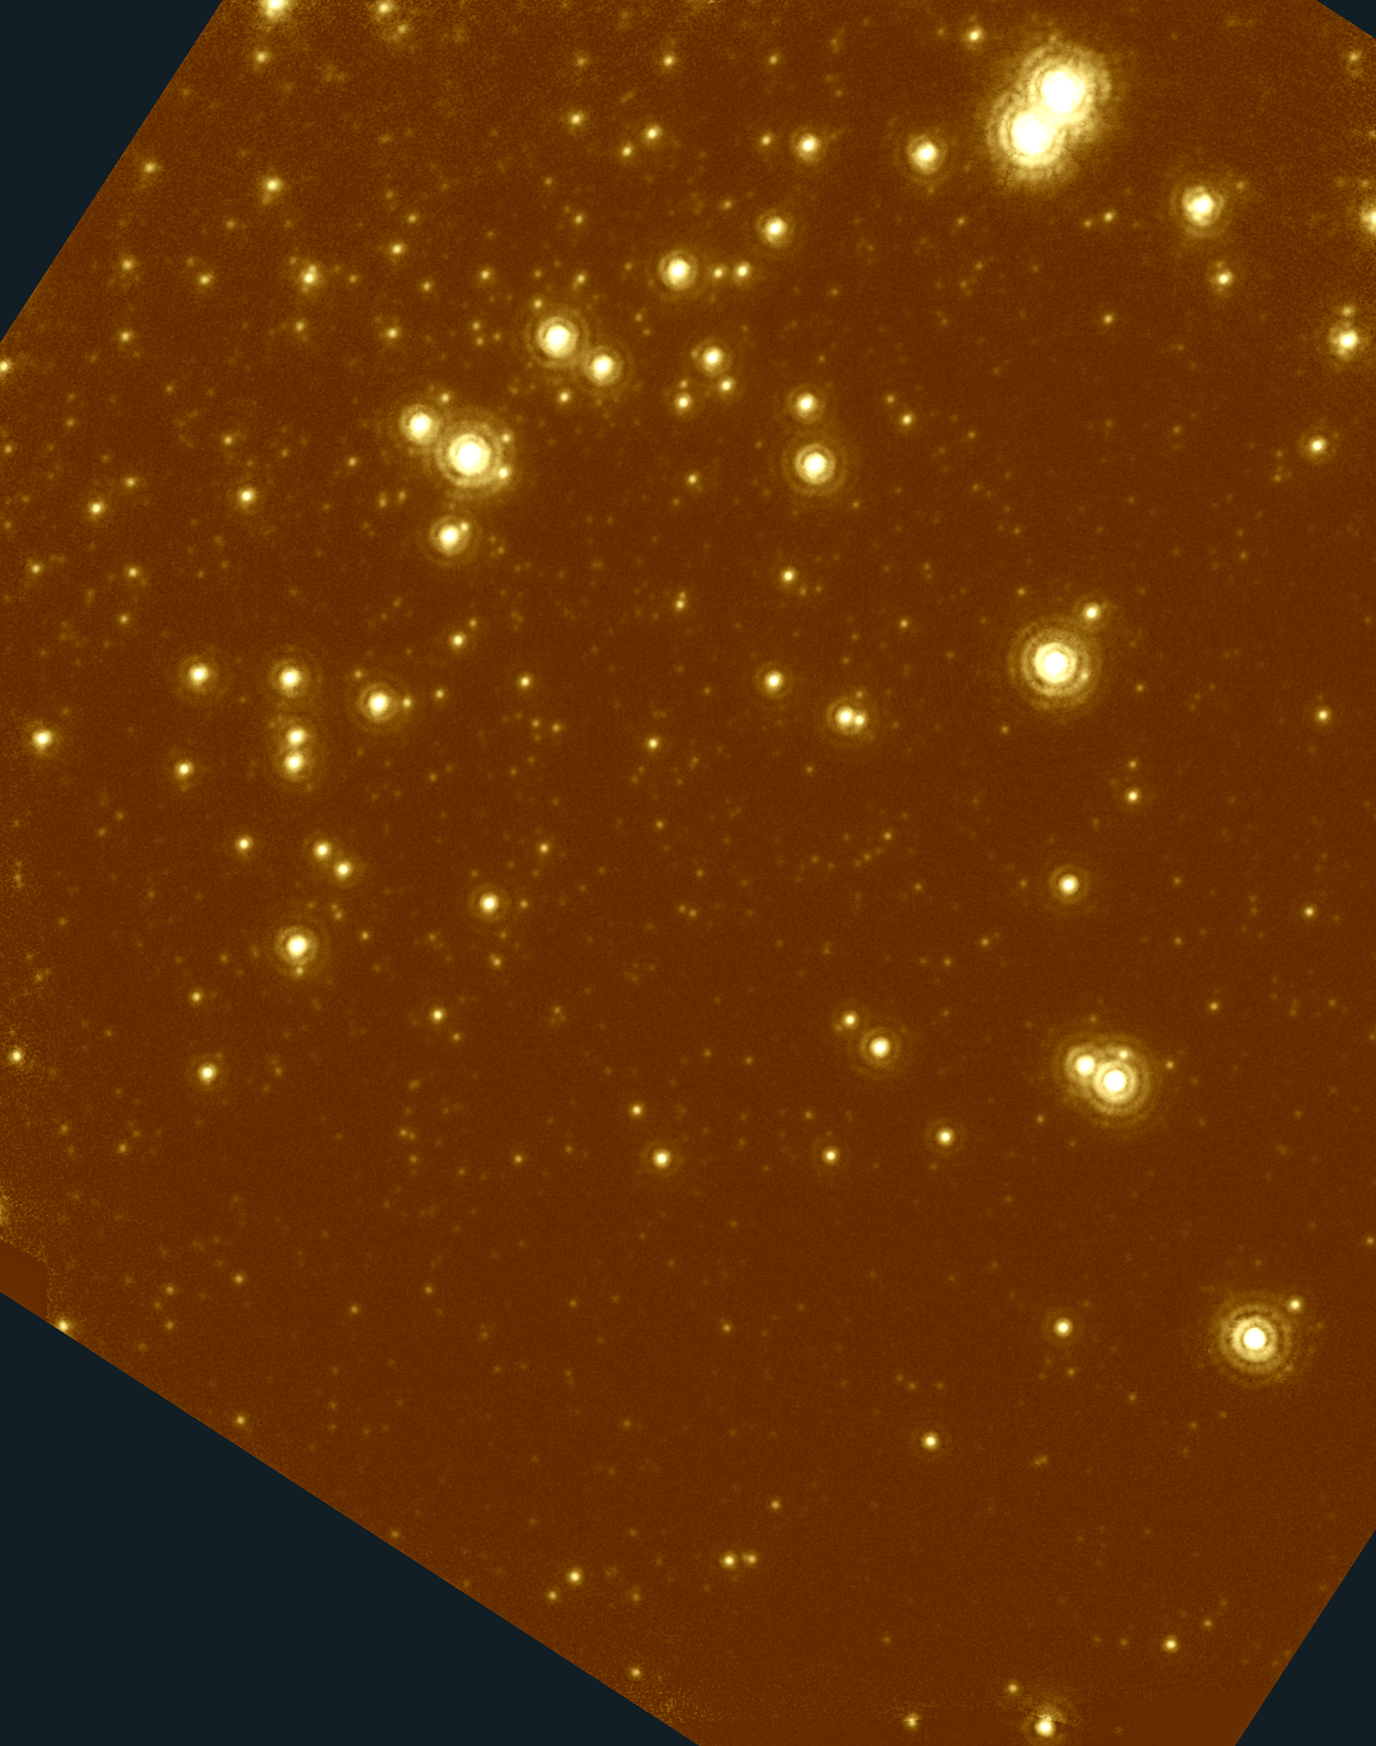

NGC 6934 infrared image

An infrared image of the globular cluster NGC6934, taken using adaptive optics at the Gemini North telescope, and having a resolution of 0.09 arc seconds. For details, please see the composite optical/IR picture and its complete caption.

Credit: International Gemini Observatory, US National Science Foundation, and the University of Hawaii Institute for Astronomy.